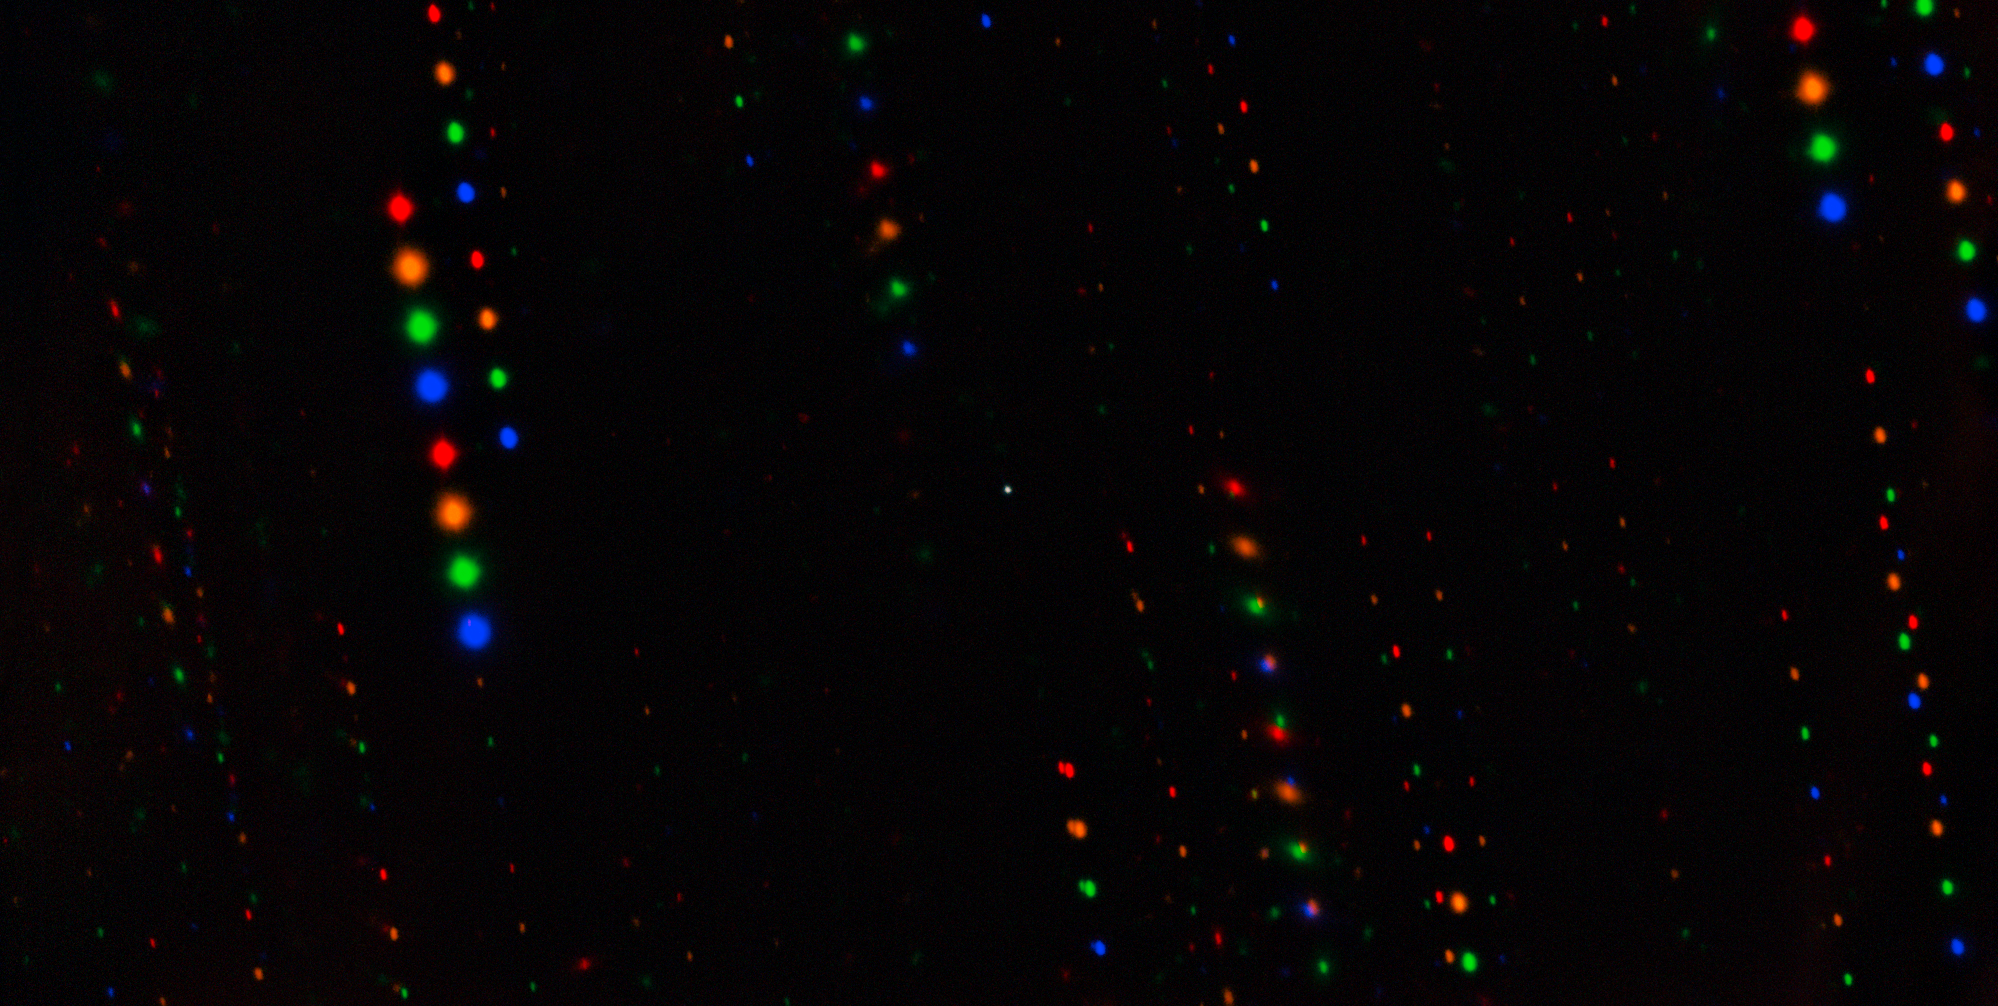

Gemini image of asteroid 1998 KY26 (unannotated)

Asteroid 1998 KY26 is observed here by the Gemini South telescope, one half of the International Gemini Observatory, funded in part by the U.S. National Science Foundation and operated by NSF NOIRLab.

The observations have revealed that 1998 KY26 is just 11 meters wide, almost three times smaller than previously thought, and is spinning once every 5 minutes, which is almost two times faster than expected.

This image is composed of exposures taken through four filters. As exposures are taken, the asteroid remains fixed in the center of the telescope’s field of view. However, the positions of the background stars change relative to the asteroid, causing them to appear as colorful streaks in the final image.

Credit: International Gemini Observatory/NOIRLab/NSF/AURA/T. Santana-Ros